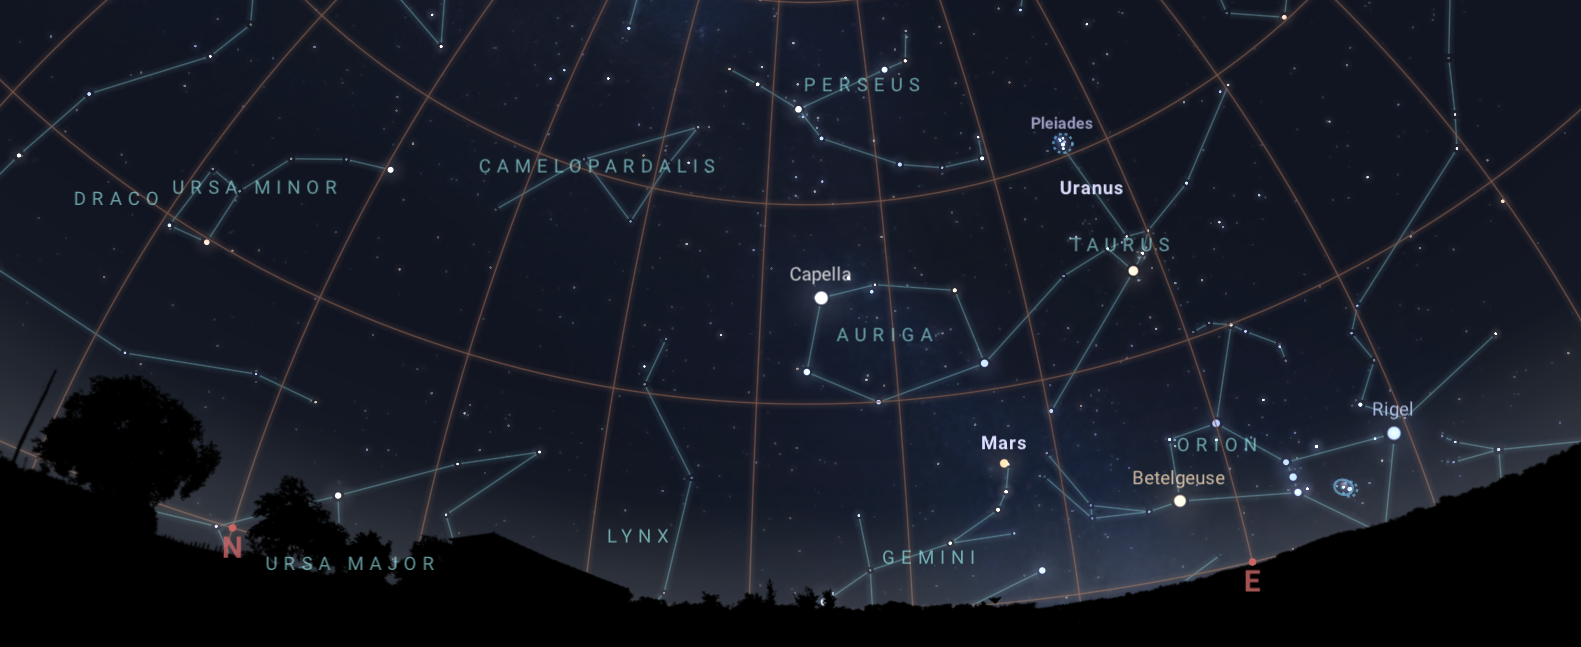

The constellation Perseus, the radiant of the Perseid meteor shower, as seen from Tucson at 3:00 a.m. on 13 August

The constellation Perseus, the radiant of the Perseid meteor shower, as seen from Tucson at 3:00 a.m. on 13 August. Hilo will have a similar view. From La Serena, Perseus will rise more northerly, and not as high.

Credit: NOIRLab/NSF/AURA/Stellarium